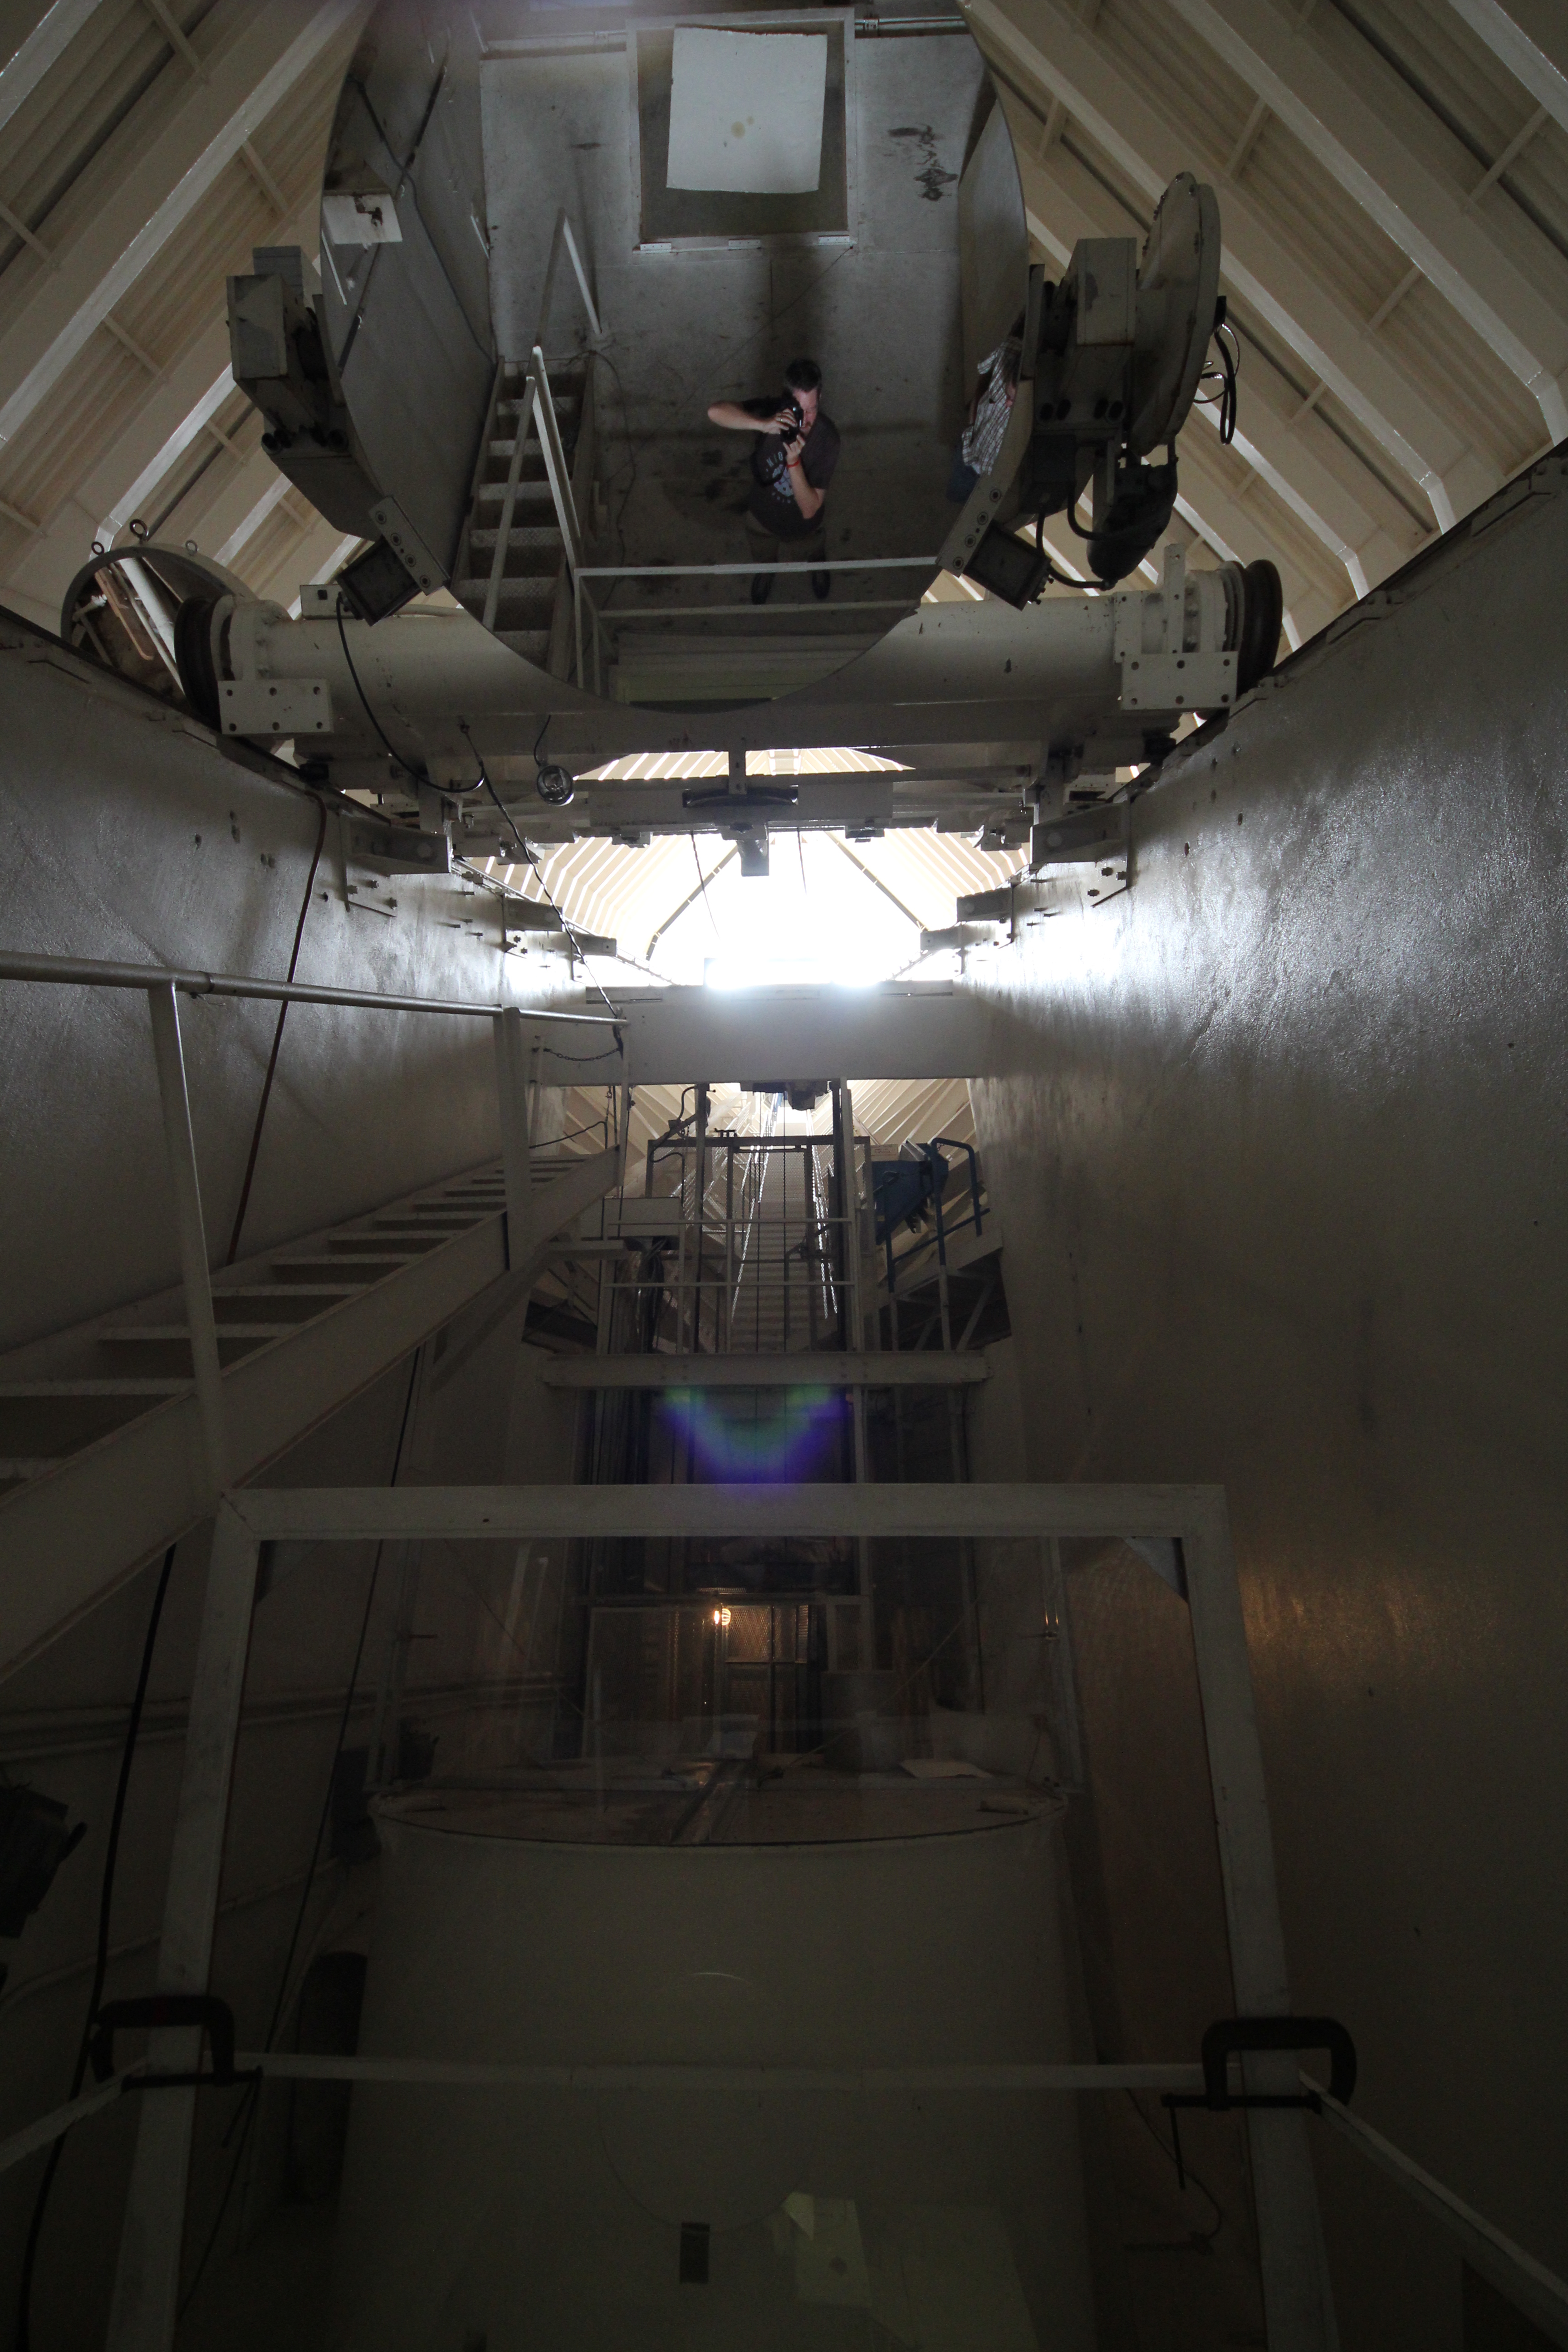

Inside the McMath-Pierce Solar Telescope

Inside the McMath-Pierce Solar Telescope.

Credit: KPNO/NOIRLab/NSF/AURA/P. Marenfeld